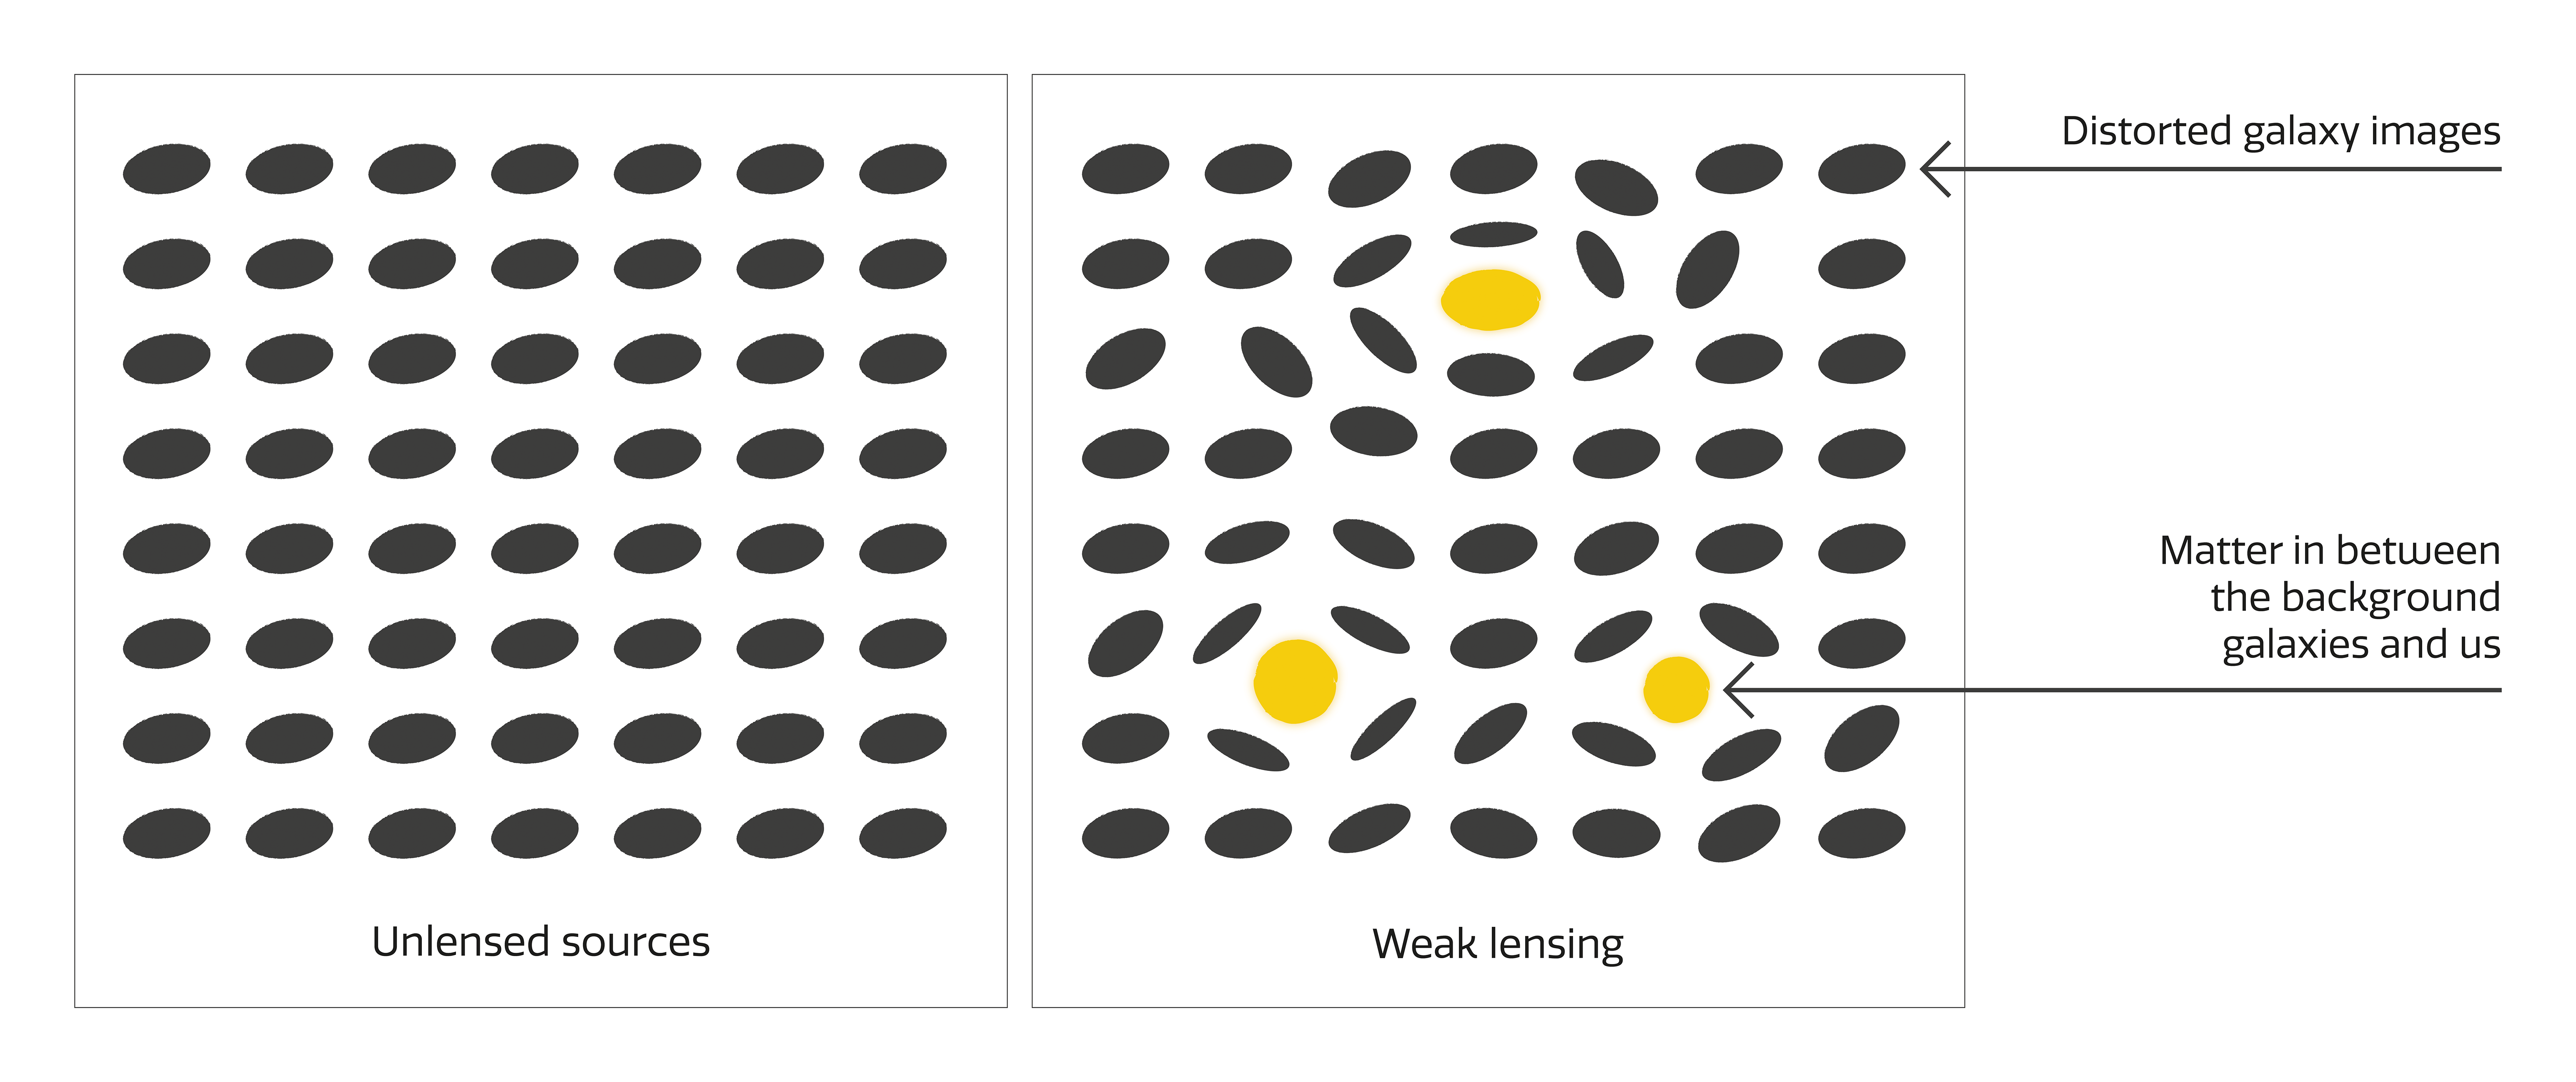

Illustration of weak lensing

Weak lensing allows us to map the structure of the Universe, both the dark matter that comprises the cosmic web as well as the luminous matter that traces it. By measuring statistical changes to alignments of distant galaxies, the masses of astronomical objects can be measured.

Credit: NOIRLab/NSF/AURA